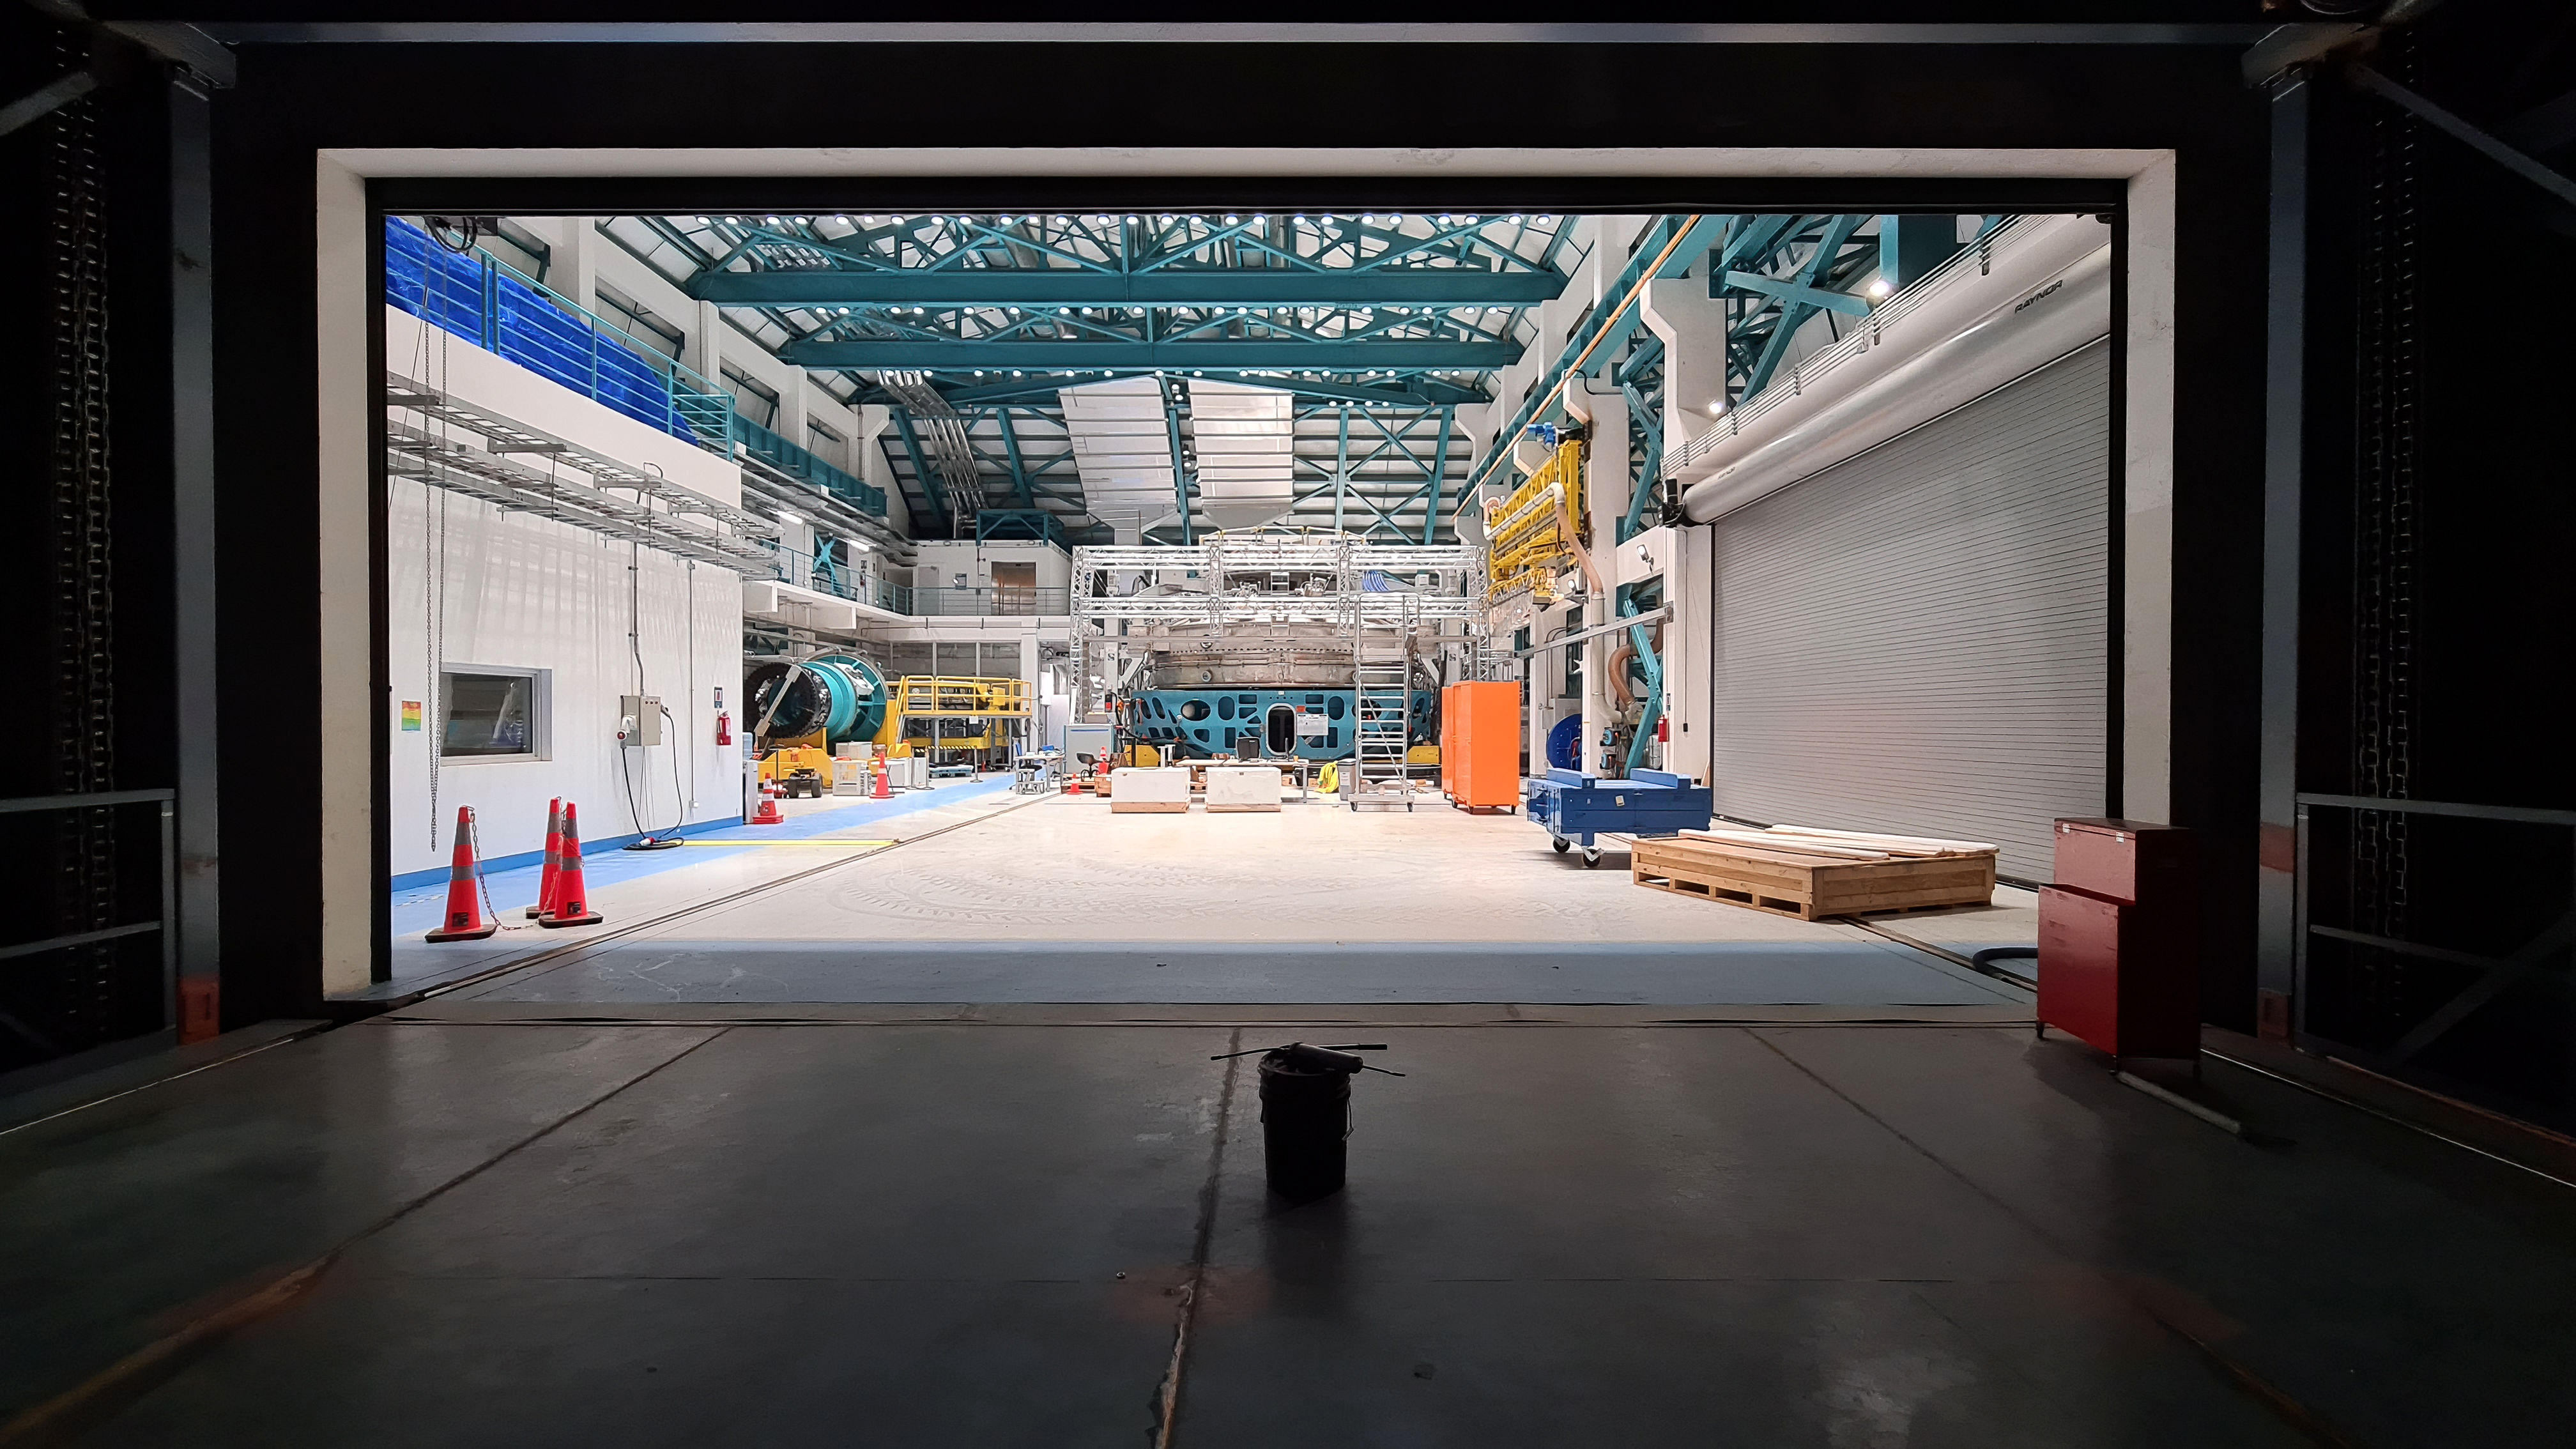

Vera C. Rubin Observatory 1 July 2020

Small teams are still visiting the summit at least twice a week for inspections and maintenance work, as winter storms continue to pose challenges. During the inspection on July 1st, a small amount of water was found and cleaned from the TMA azimuth track, and some superficial rust was removed from one of the TMA supports. These efforts by the summit inspection teams are very important, as they help keep minor issues from becoming bigger problems.

Credit: Rubin Obs/NSF/AURA